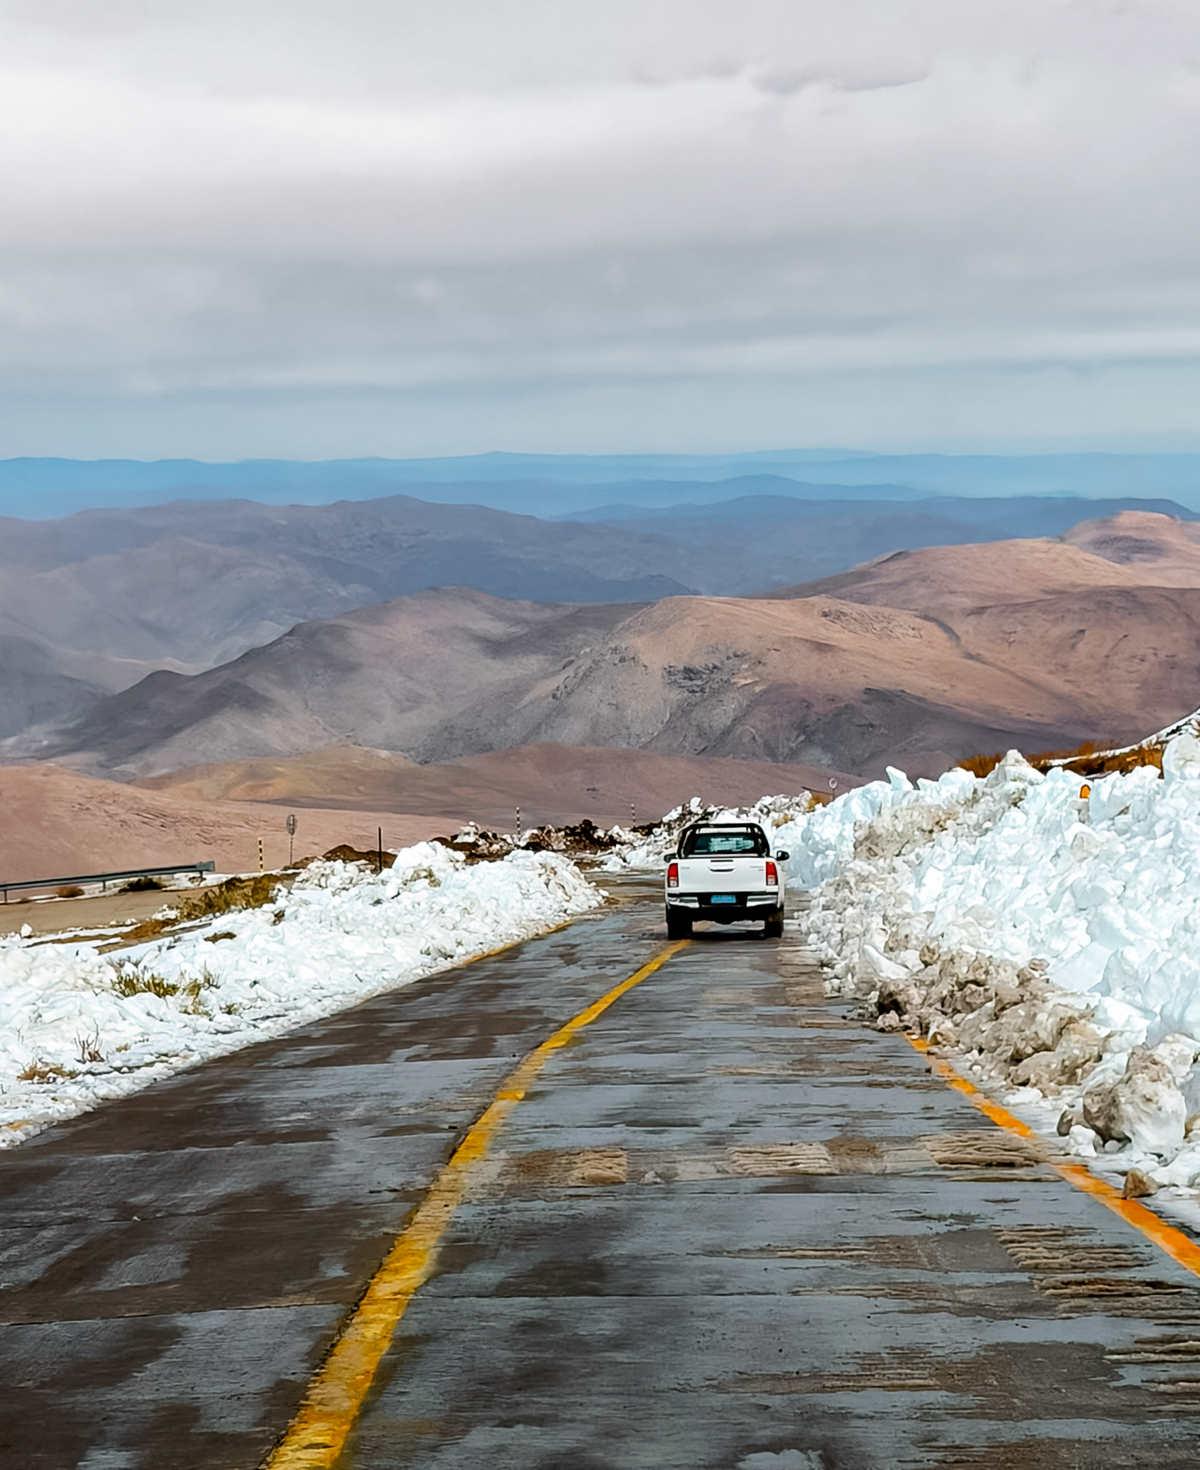

A Truck on Snowy Cerro Pachón

A truck travels down a cleared road on Cerro Pachón.

Credit: NOIRLab/NSF/AURA